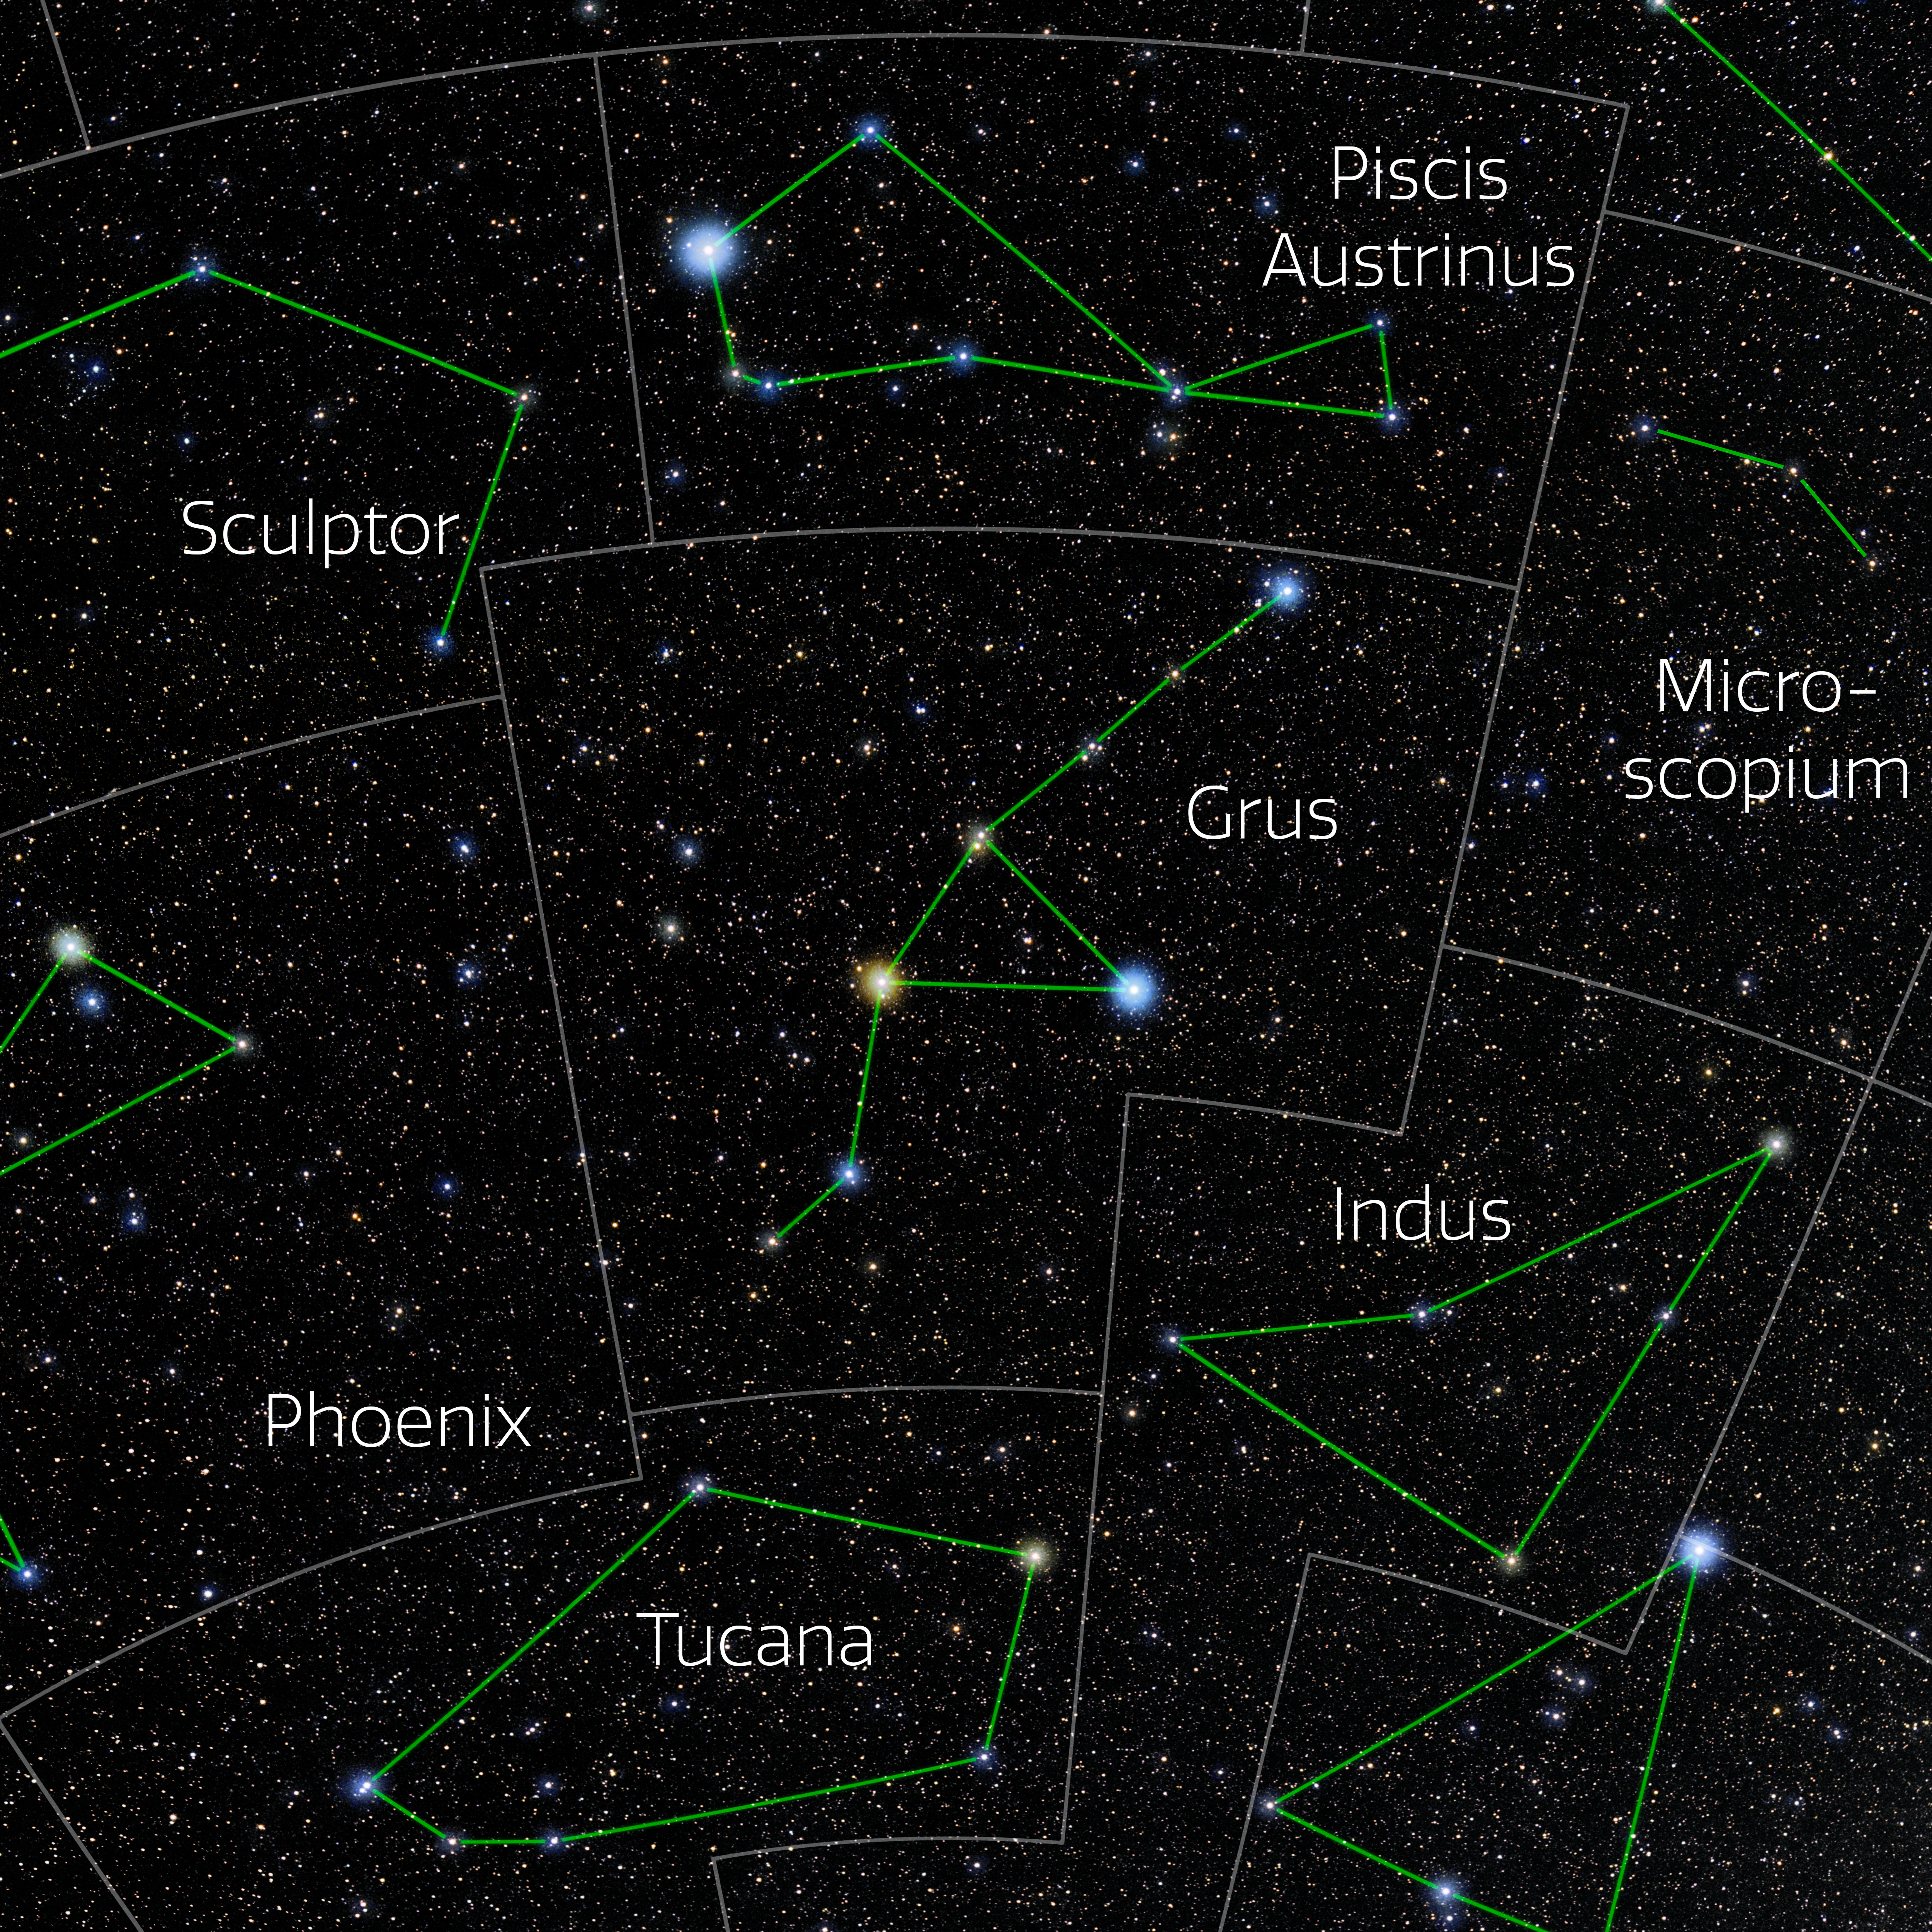

Grus (Annotated)

Photo of the constellation Grus with annotations from IAU and Sky & Telescope. Here is the non-annotated version.

Credit: E. Slawik/NOIRLab/NSF/AURA/M. Zamani